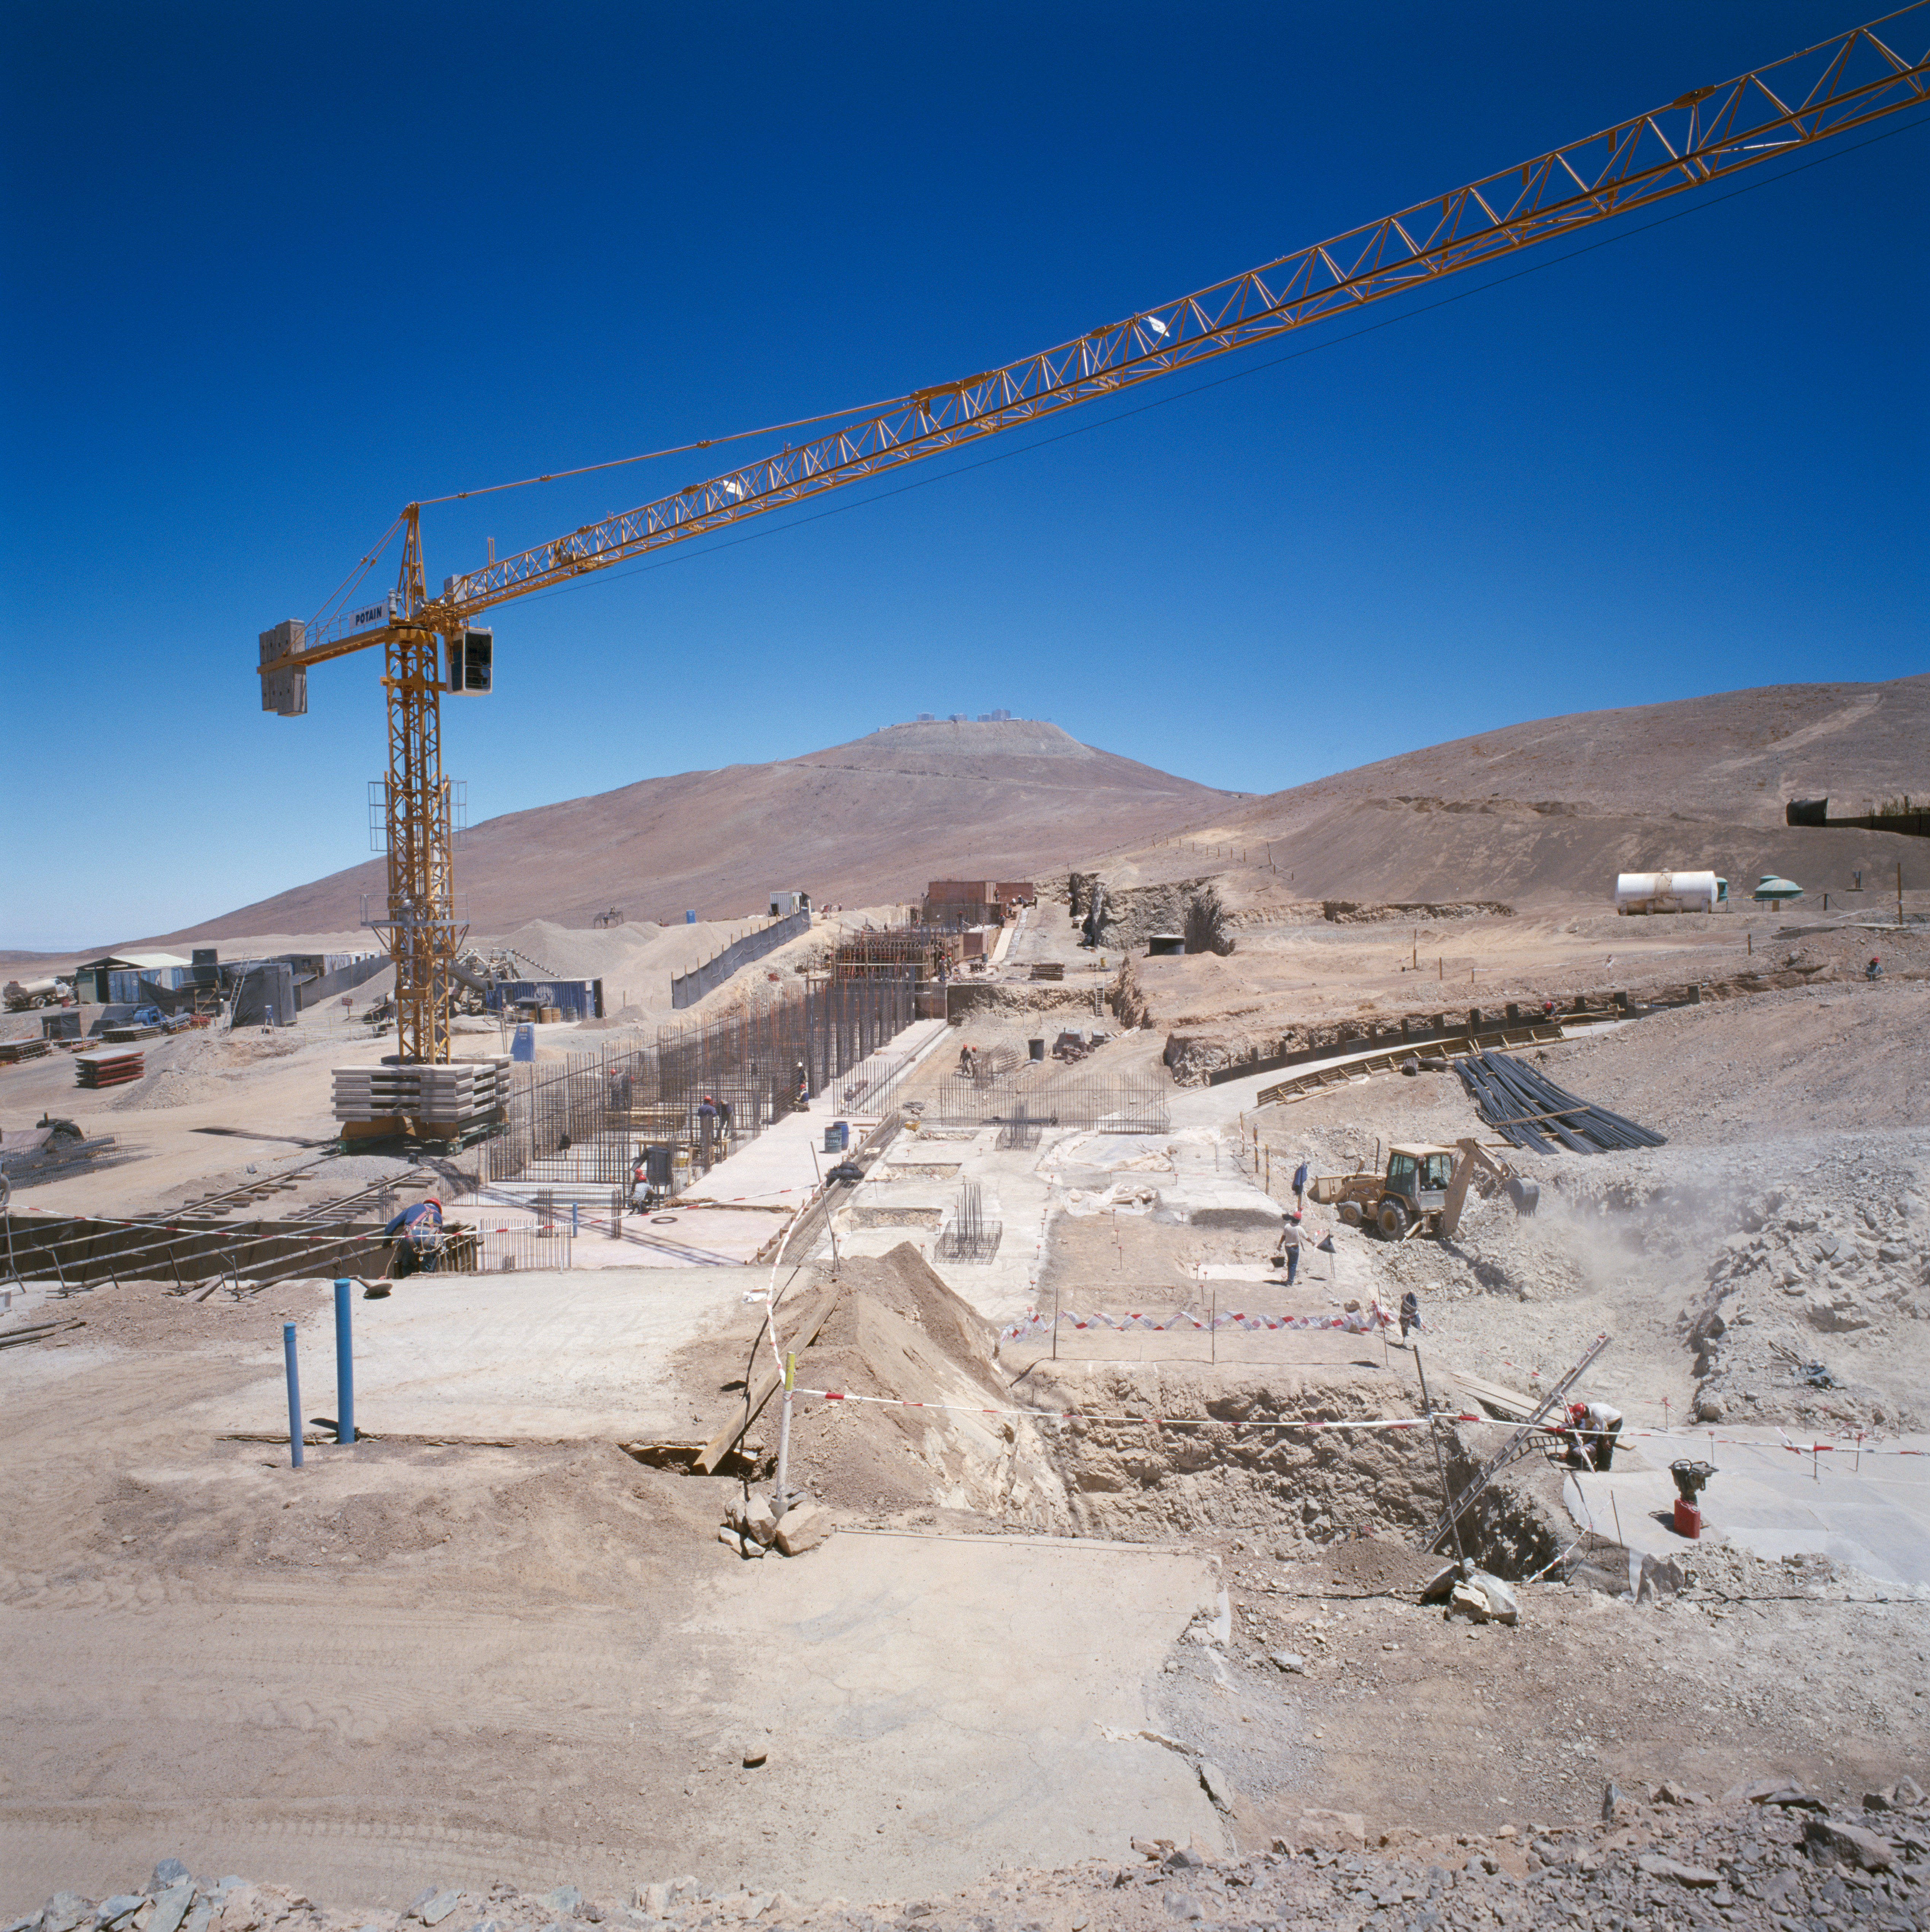

Construction of Paranal Residencia

Construction at the Paranal Site in Chile. This image was obtained in 1995.

Credit: ESO